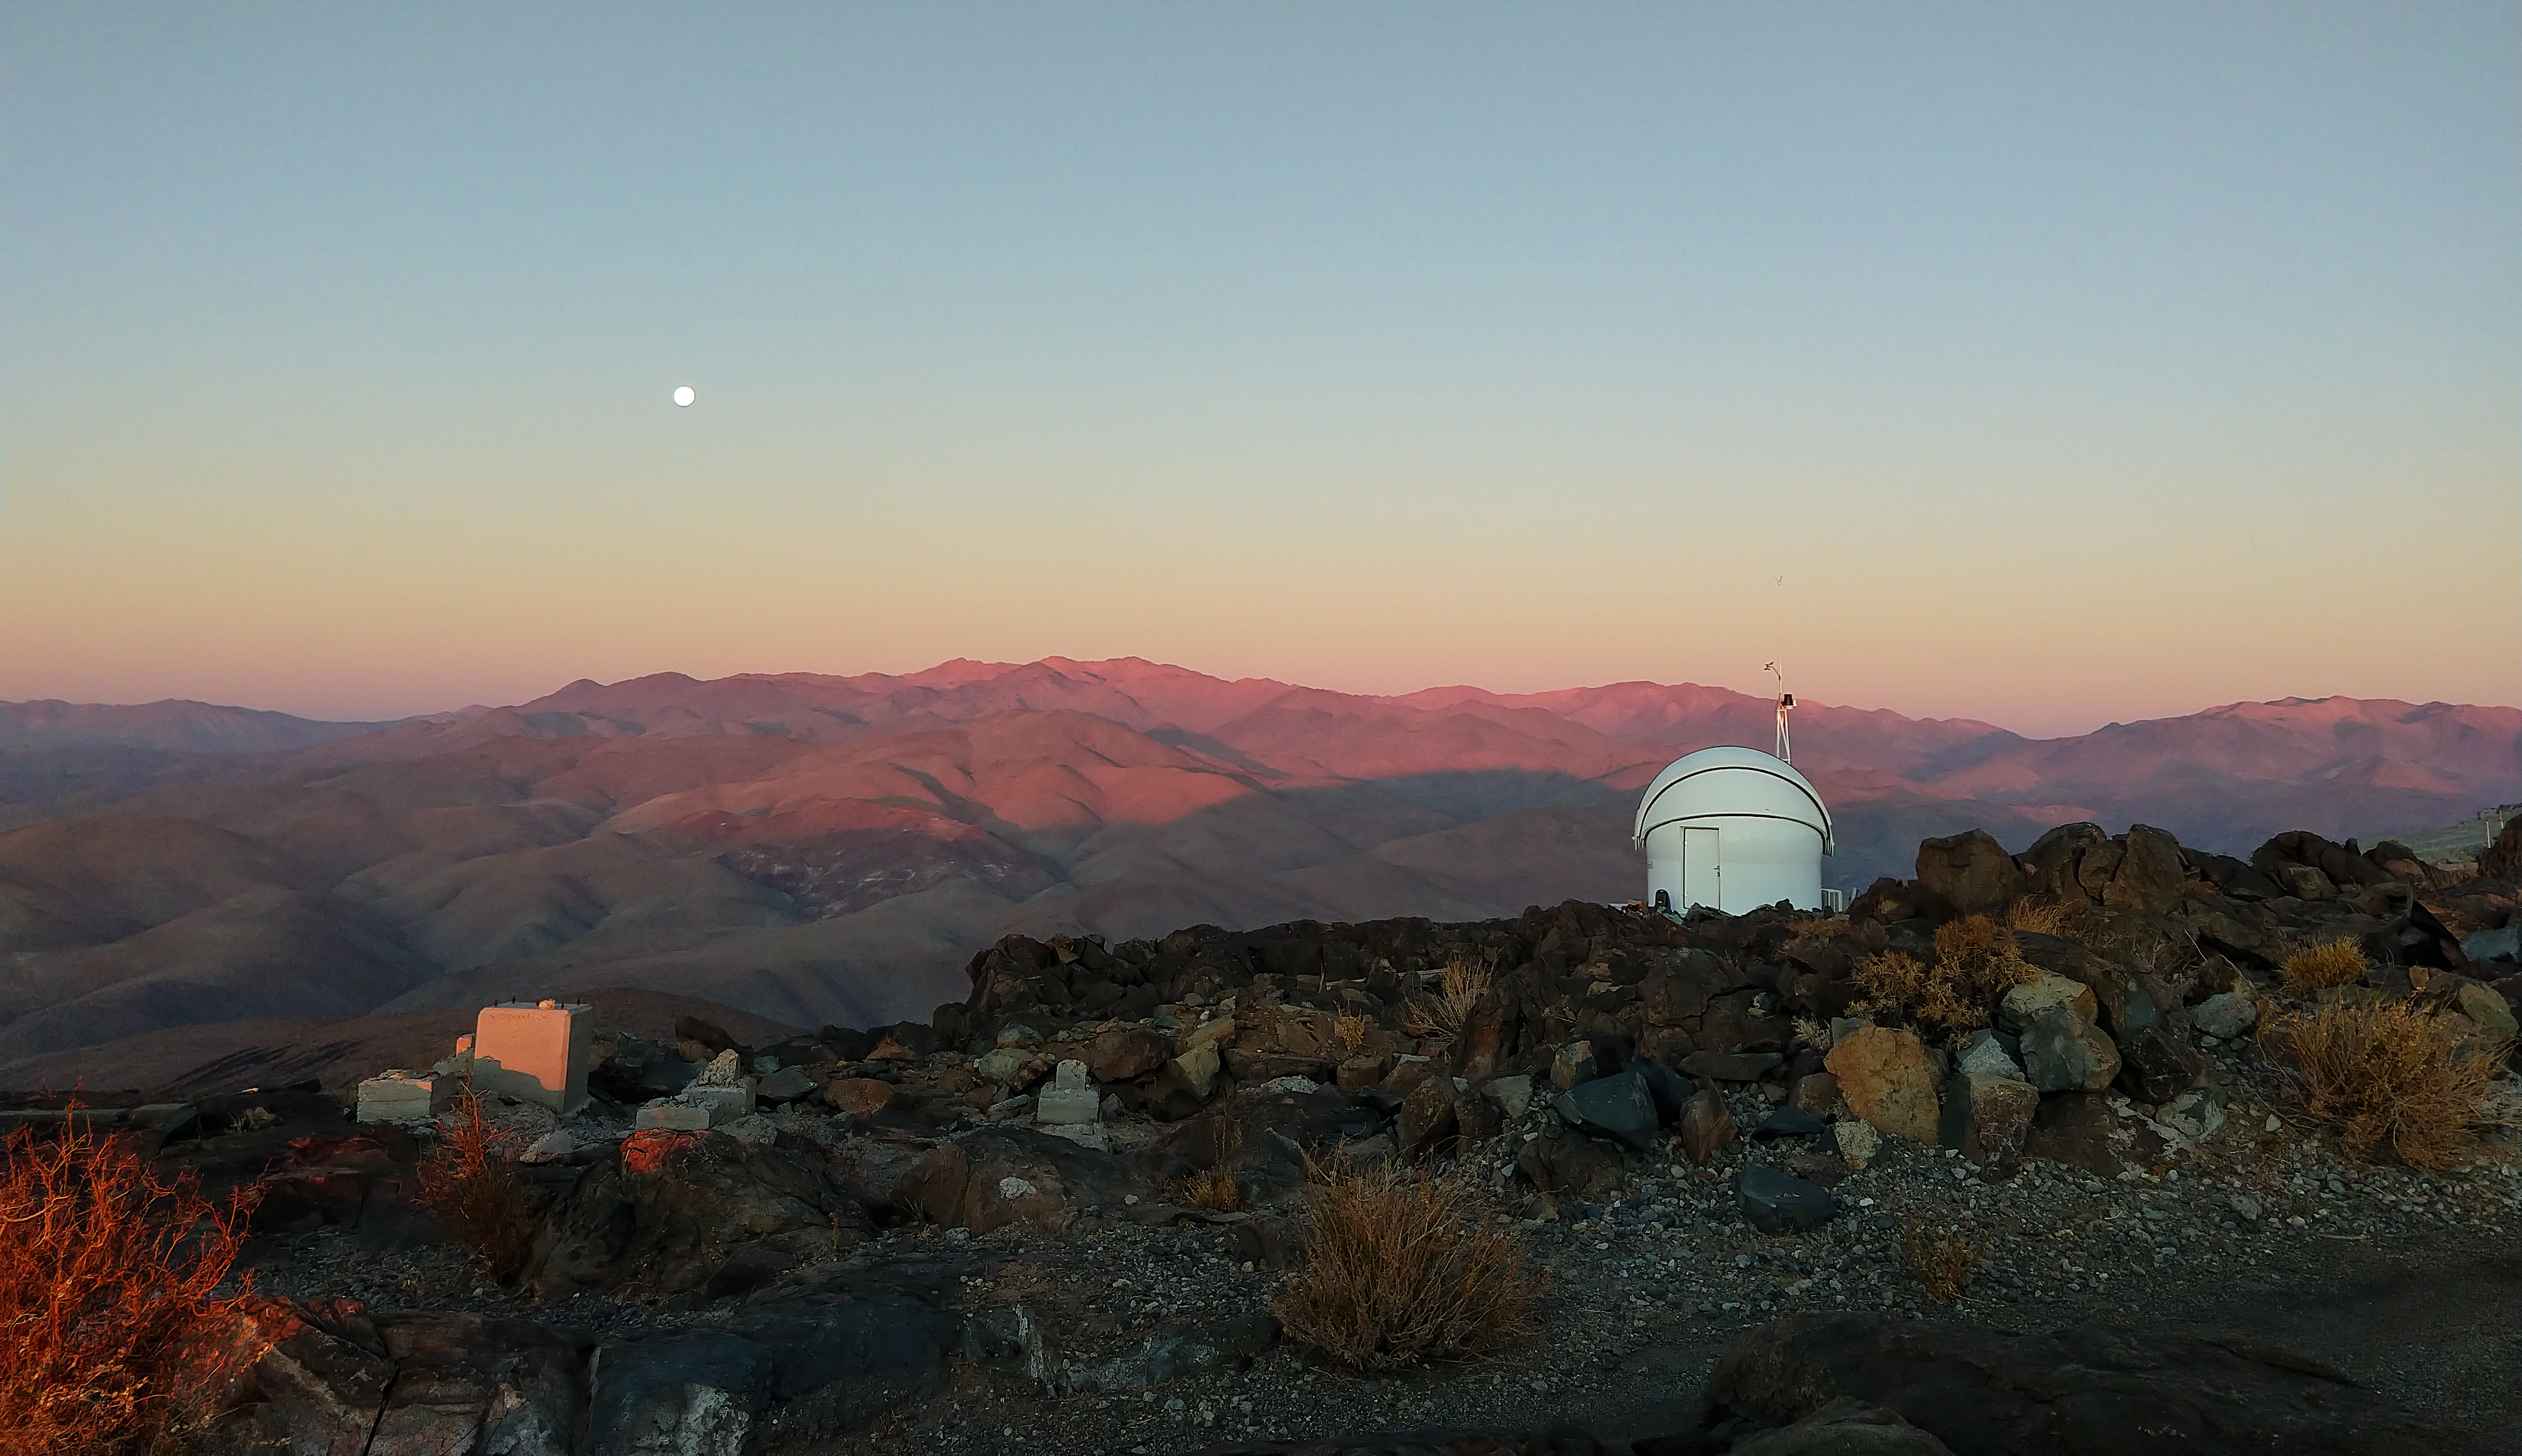

The Test-Bed Telescope 2 at sunset

Pretty in pink, the Test-Bed Telescope 2, located at ESO’s La Silla Observatory in Chile, looks out over the Atacama Desert at sunset. The Moon can be seen rising in the left of the image.

Credit: F. Ocaña/J. Isabel/Quasar SR